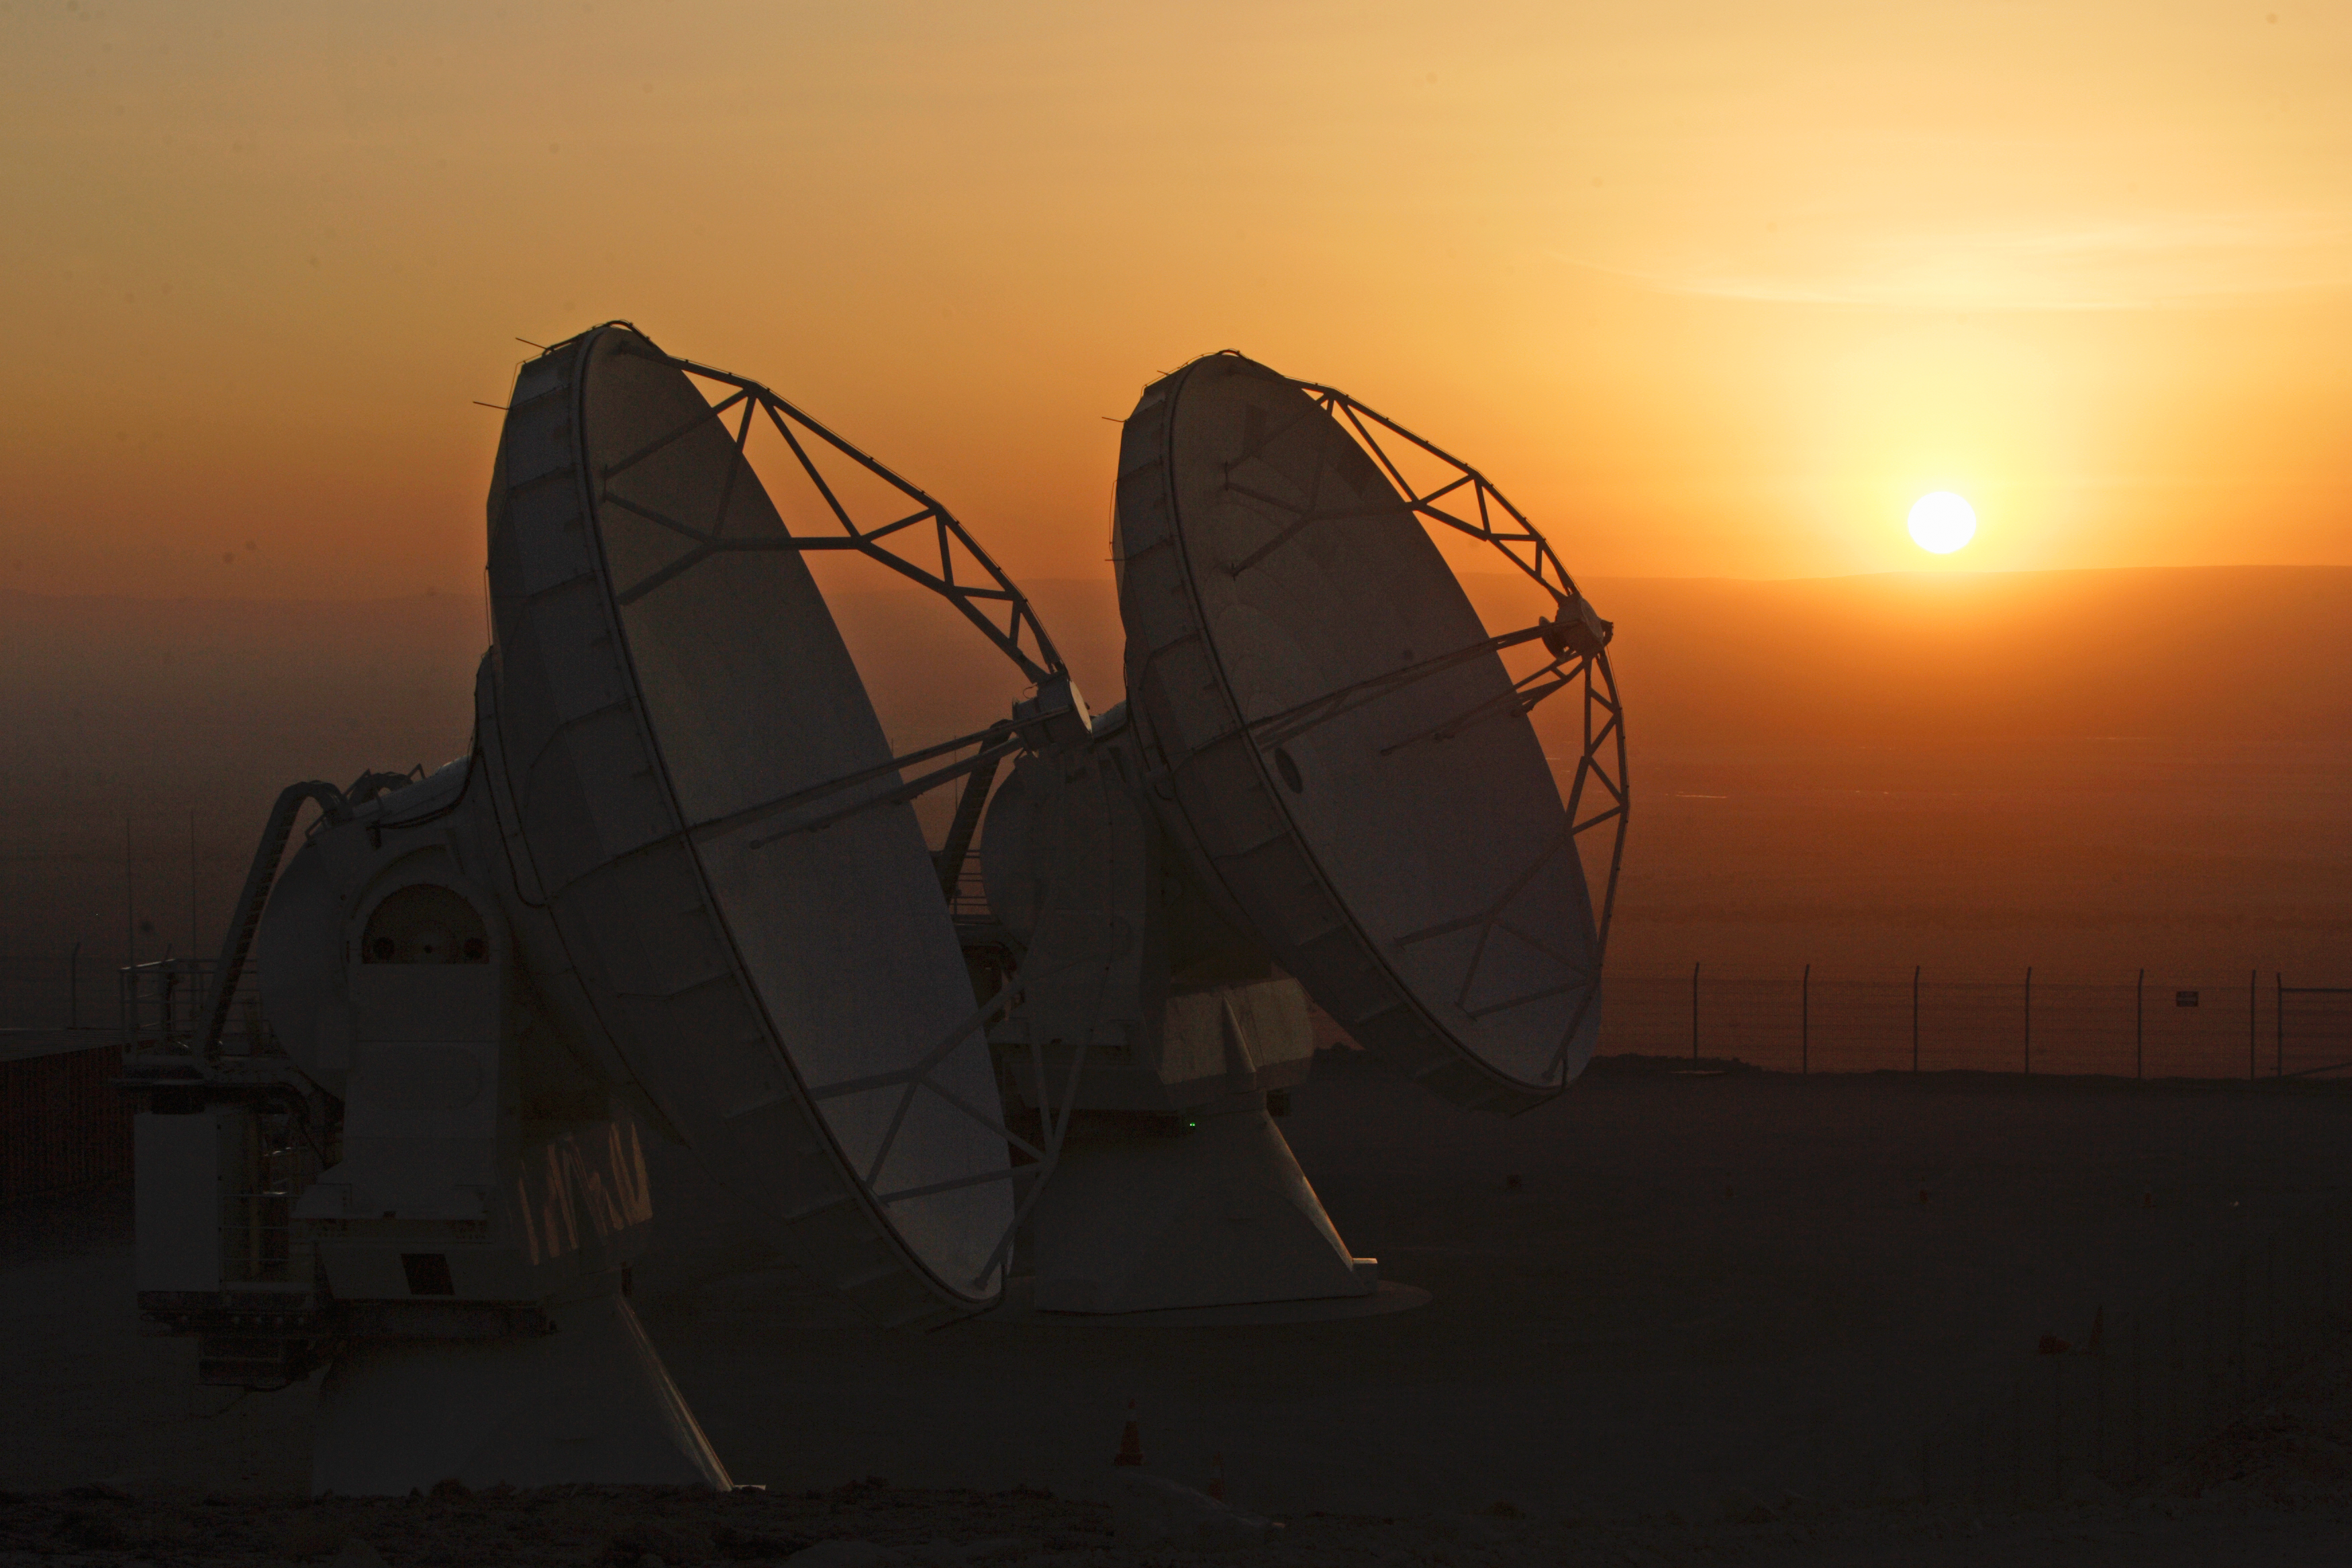

ALMA antennas and the golden hour

The ALMA project is an international collaboration between Europe, East Asia and North America in cooperation with the Republic of Chile.

Credit: AUI/NRAO, Carlos Padilla